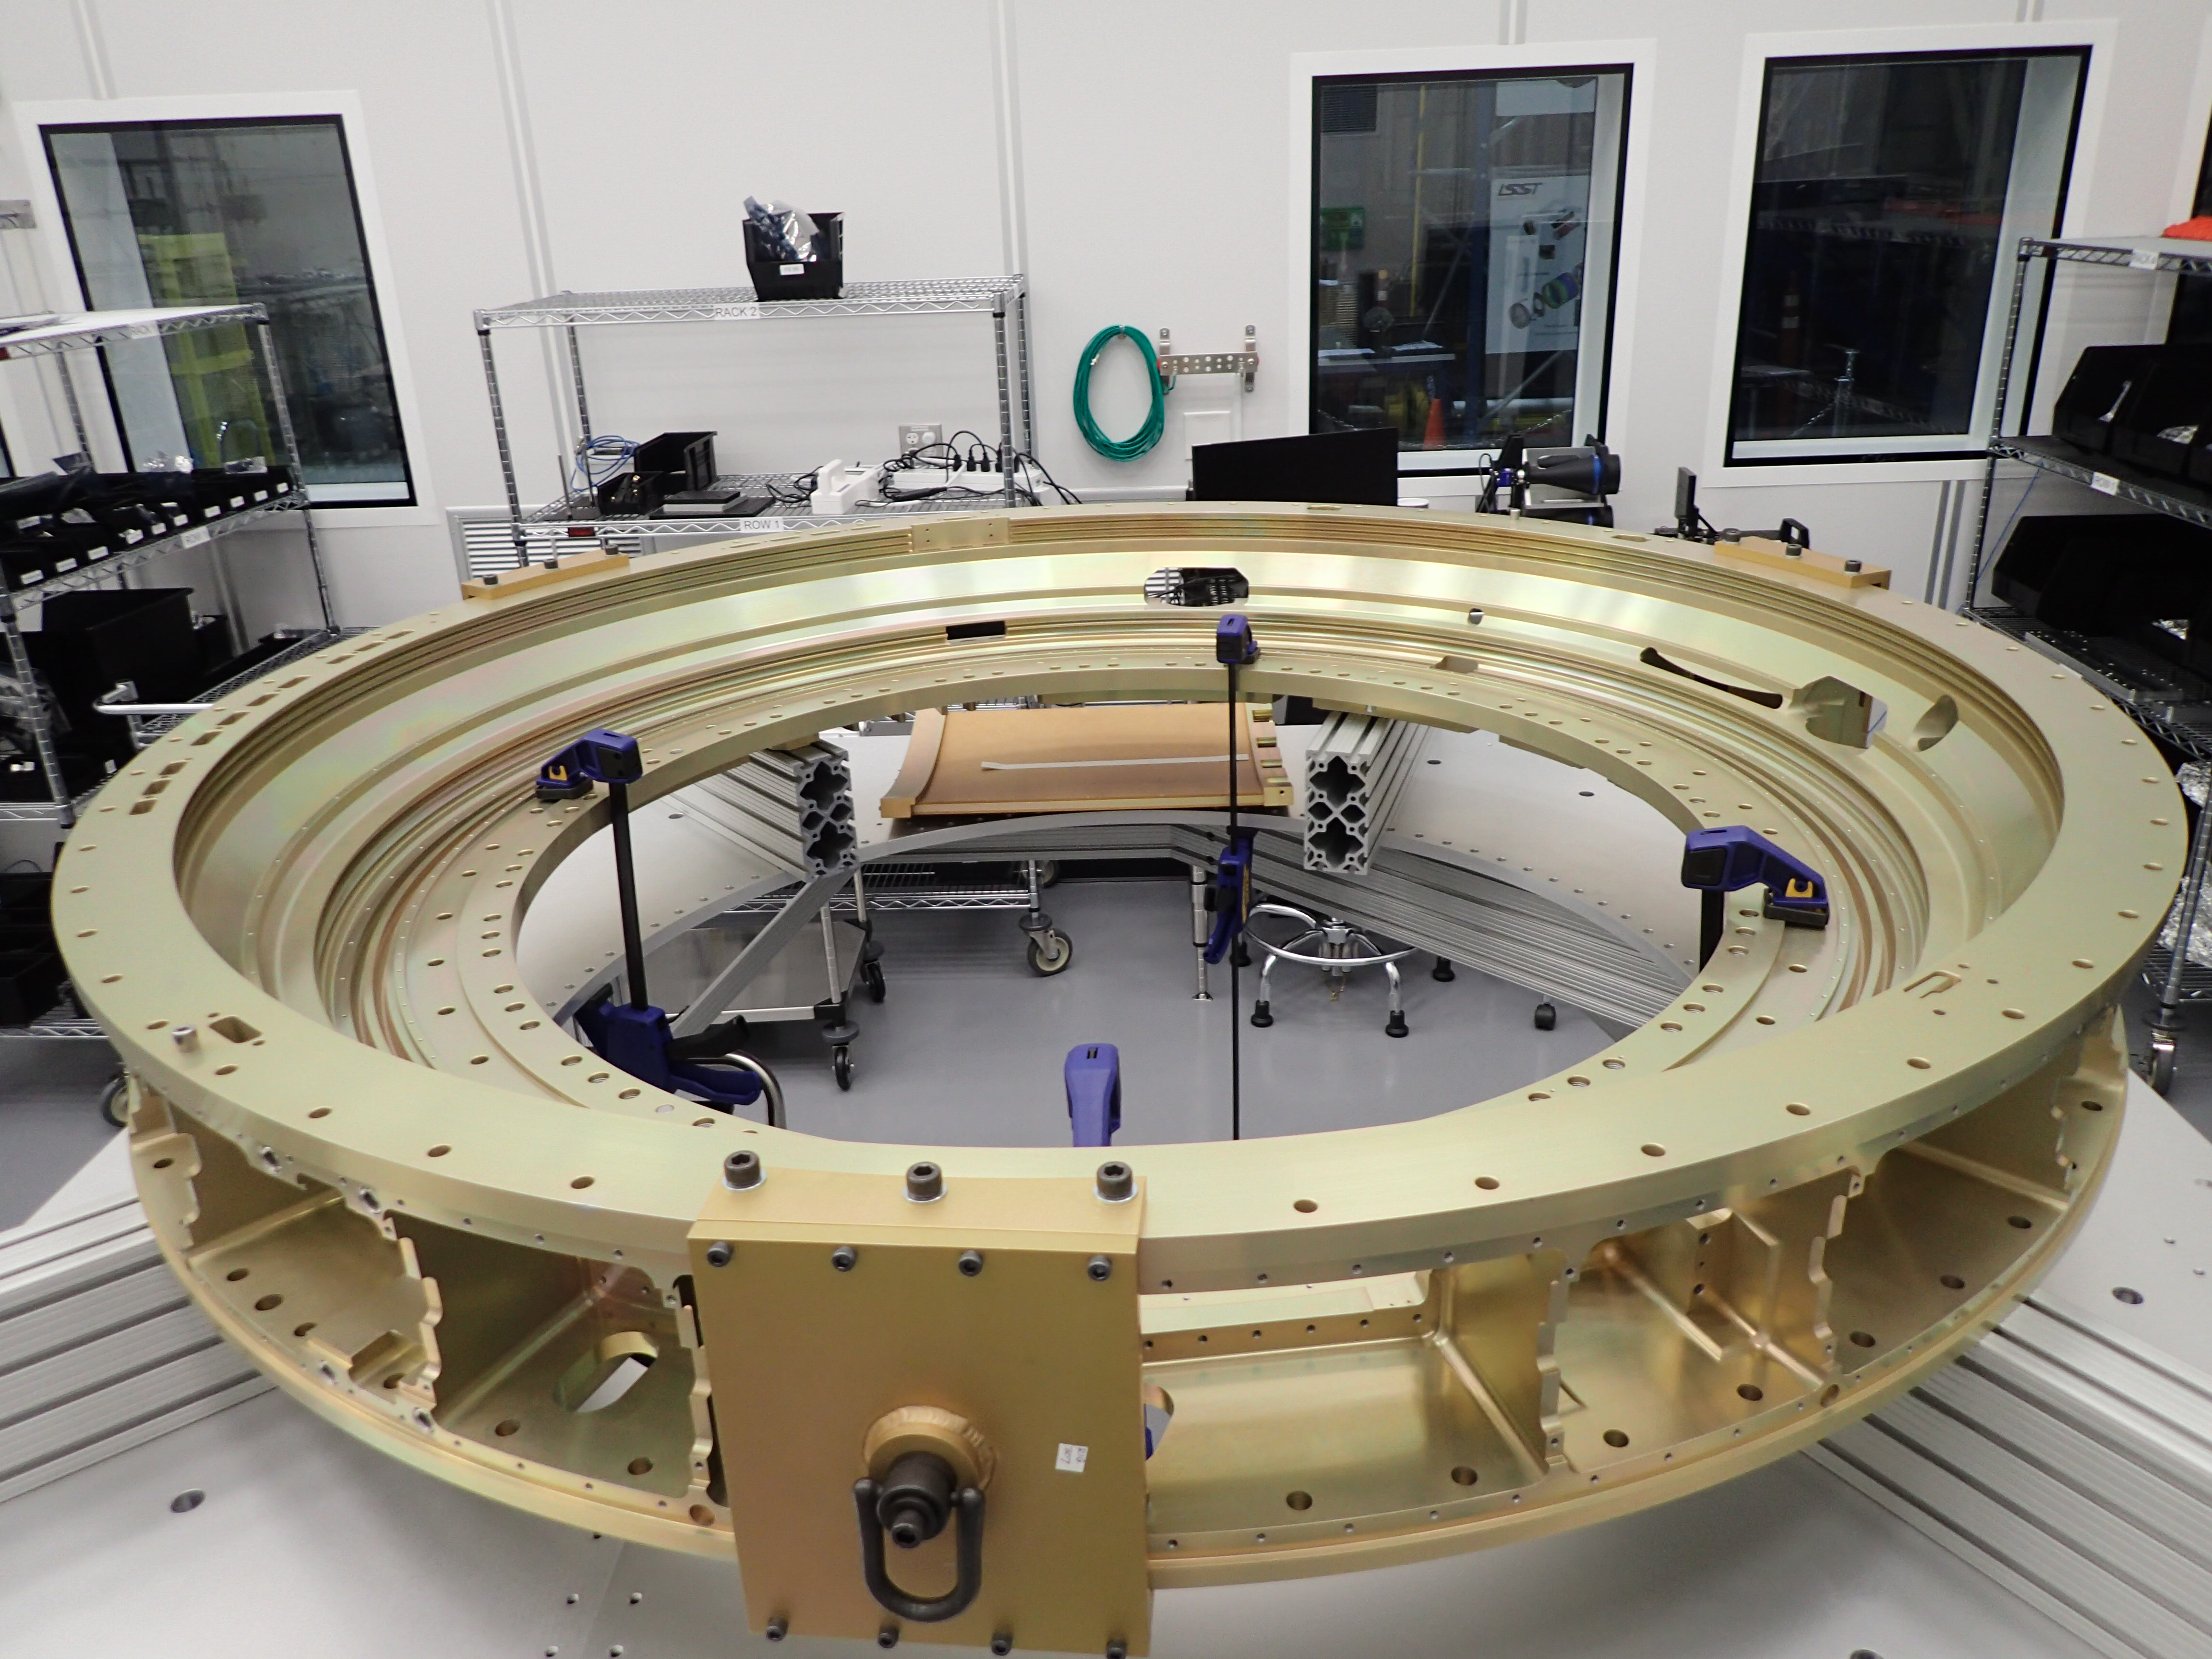

Camera Back Flange

The Back Flange of the LSST Camera was received at the SLAC National Accelerator Laboratory last week. Fabricated from a single piece of aluminum by subcontractor Keller Technologies in Buffalo, NY, the Back Flange provides structural support for the rest of the Camera and is the mechanical interface between the Camera and Telescope. At SLAC, purge line parts and covers will be attached to the flange over the next few months. Then it will be shipped to IN2P3 in France, where it will be integrated with the filter exchange carousel and auto changer.

Credit: NOIRLab/ Vera C. Rubin Observatory/ NSF/ AURA